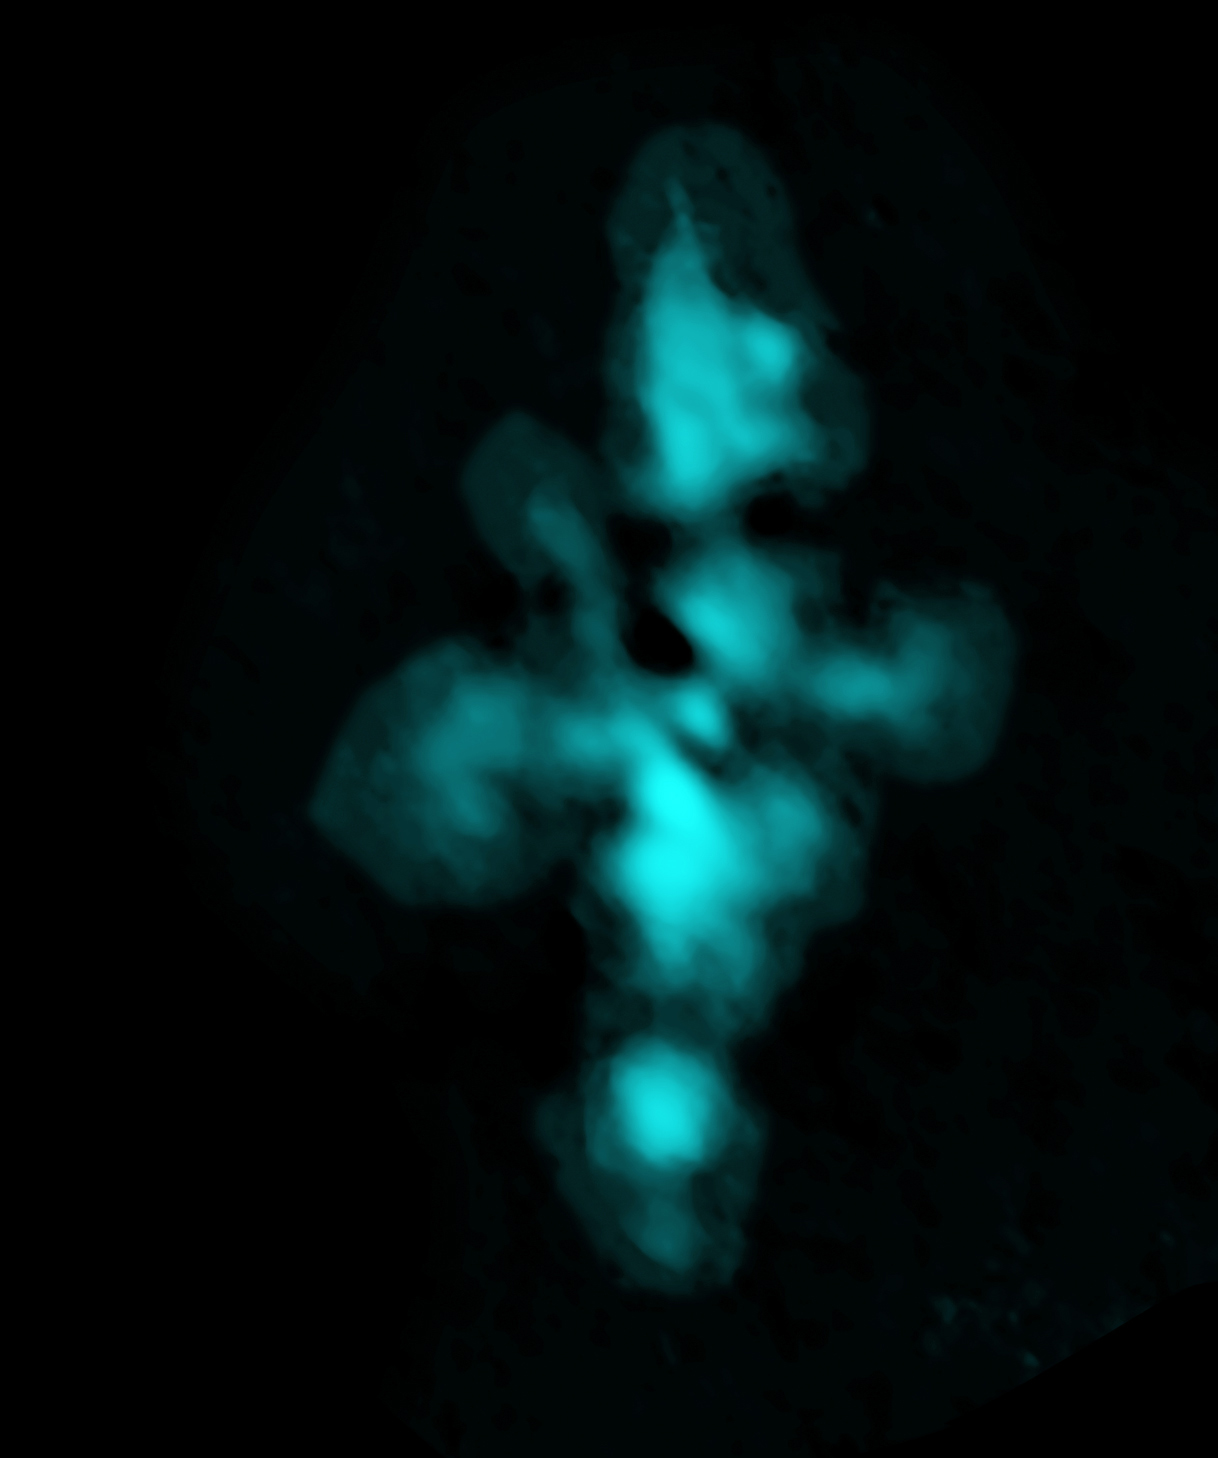

ALMA Band 10 image of heavy water

ALMA Band 10 image of heavy water (HDO) streaming away from NGC 6334I in the Cat's Paw Nebula. This image is the result of ALMA's highest-frequency observing capabilities, which push the limits of ground-based astronomy.

Credit: ALMA (ESO/NAOJ/NRAO); NRAO/AUI/NSF, B. Saxton